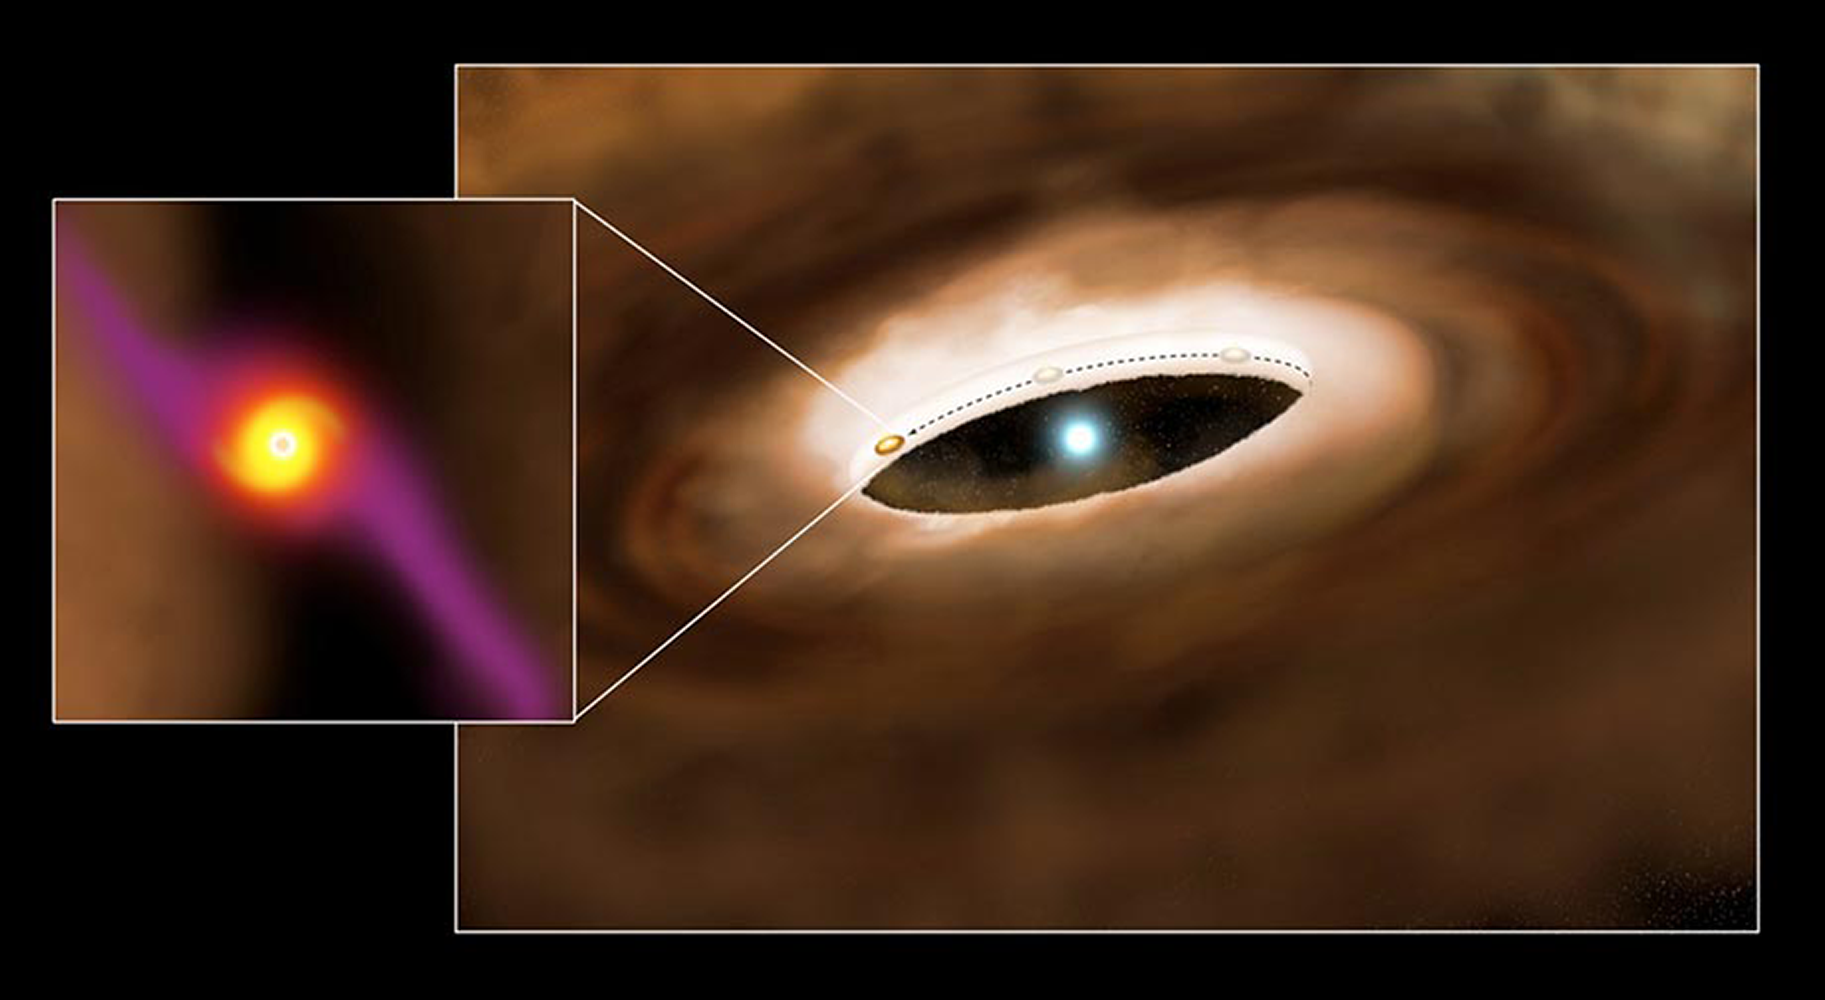

HD100546 and Circumstellar Disk with Extrasolar Planet

In a recently published paper, NOAO astronomer Joan Najita was part of a team that has shown evidence for a planet forming in the disk around a young star. The results provide perhaps the first evidence that planets are surrounded by a circumplanetary disk at birth. This figure is an artist’s conception of the young massive star HD100546 and its surrounding disk. A planet forming in the disk has cleared the disk within 13 AU of the star, a distance comparable to that of Saturn from the sun. As gas and dust flows from the circumstellar disk to the planet, this material surrounds the planet as a circumplanetary disk (inset). These rotating disks are believed to be the birthplaces of planetary moons, such as the Galilean moons that orbit Jupiter.

Credit: NOIRLab/NSF/AURA/P. Marenfeld